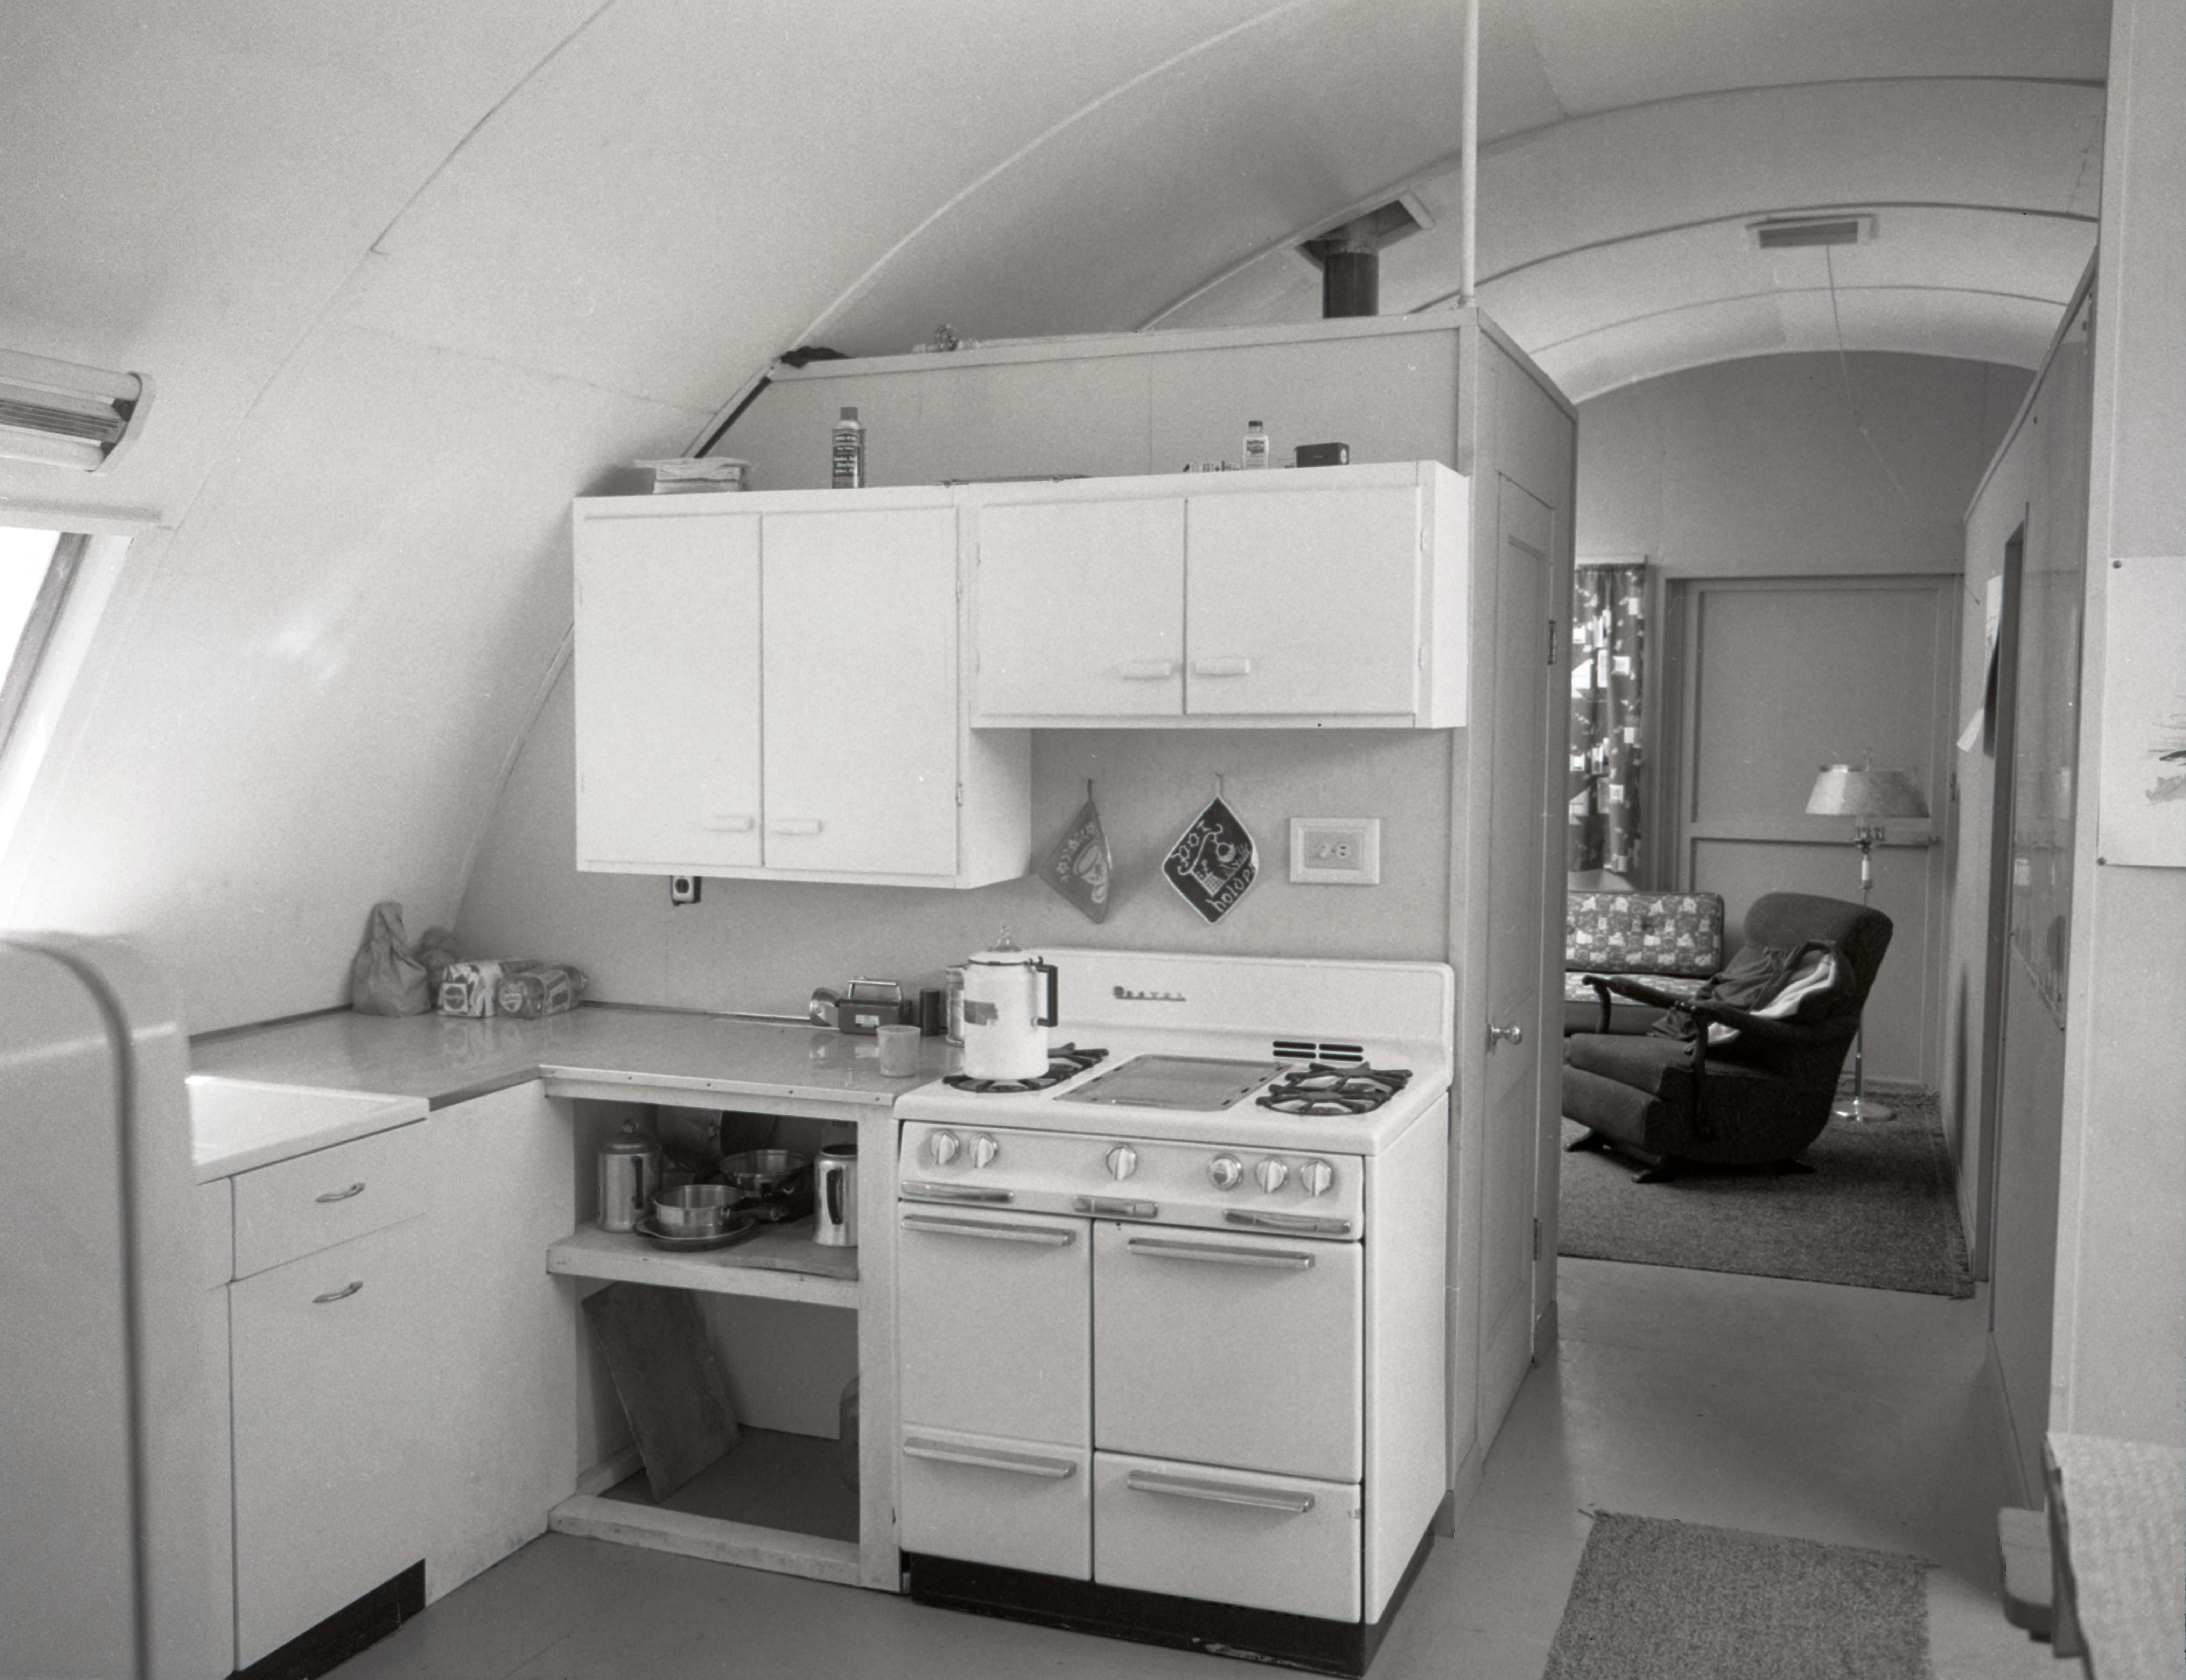

Quonset Hut interior, Kitt Peak, 1958

This image is stored at NOIRLab Headquarters in Tucson, Arizona. For the original negative of this image, see KPNO Negatives envelope 377-379, 377. It was captured in 1958.

This image is shows a quonset hut interior on Kitt Peak.

This image is part of NSF NOIRLab’s historical archives.

Credit: KPNO/NOIRLab/NSF/AURA